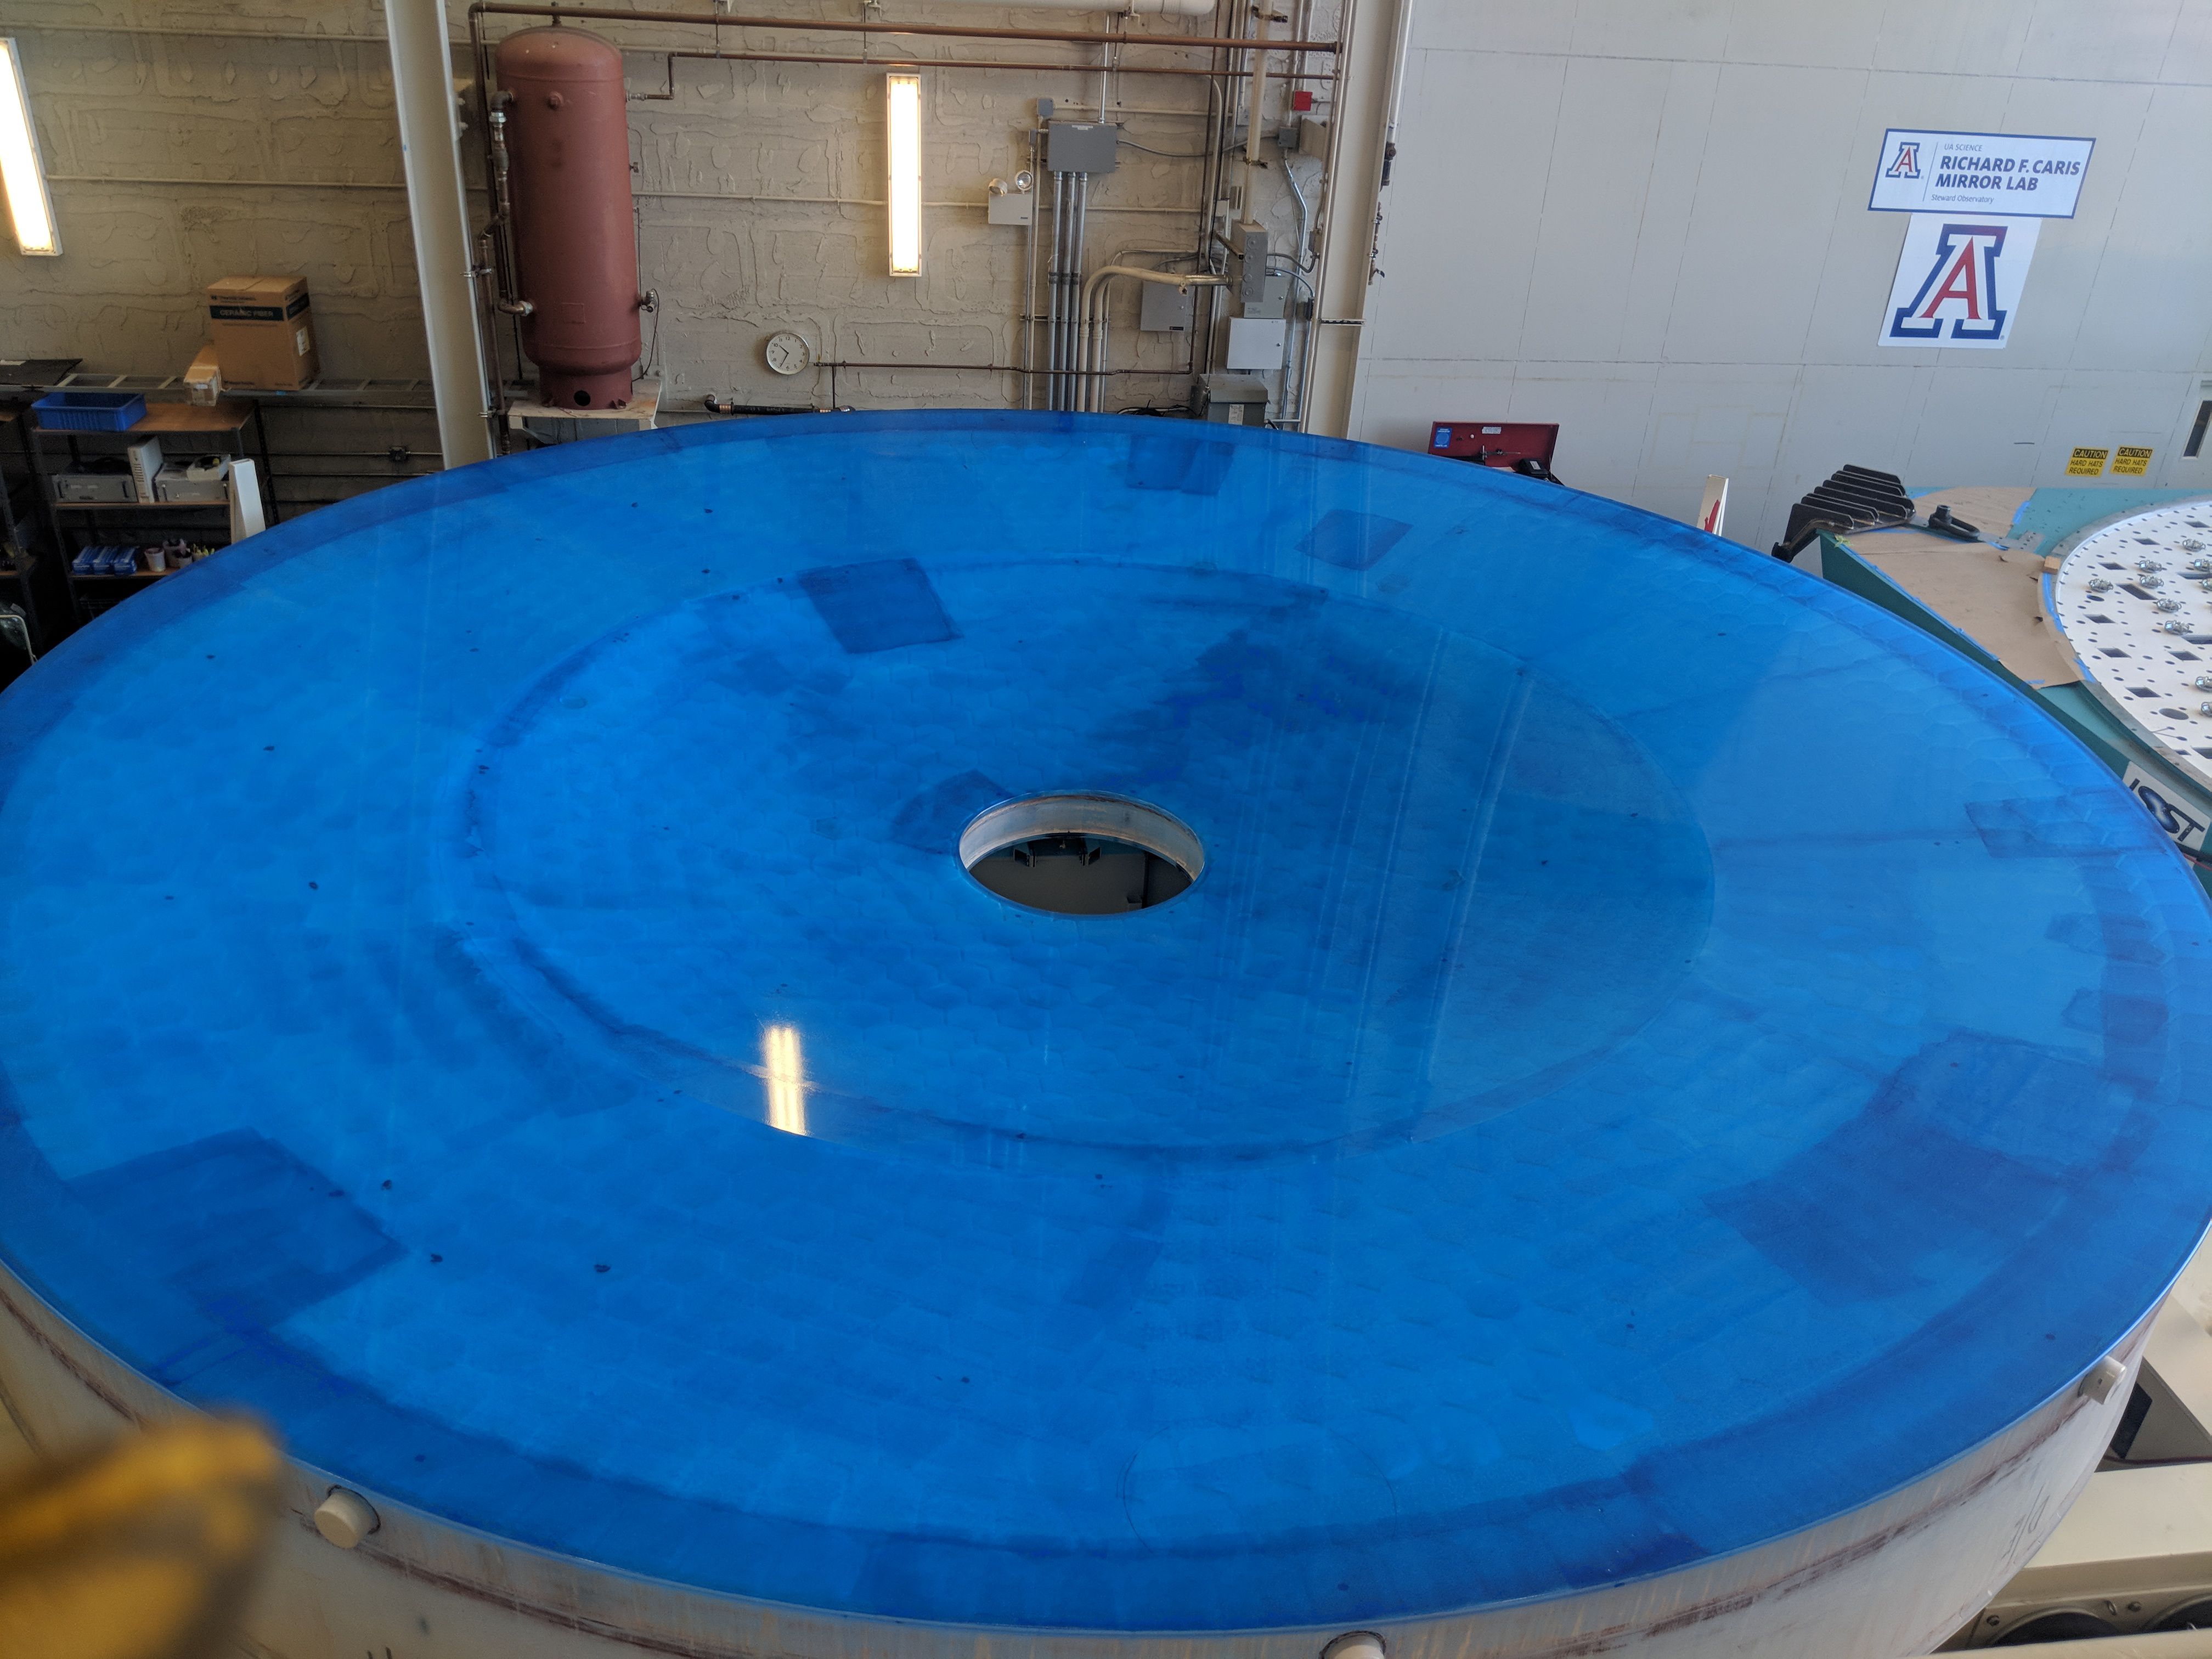

M1M3 Move to Mirror Lab

On October 18, 2018, the M1M3 Mirror was moved to the Richard F. Caris Mirror Lab on a Precision Heavy Haul truck. The Mirror had been in storage in hangar at Million Air since its fabrication, which was completed in 2015. Now that both the Cell and the Mirror are in the Lab, the next step is the installation of the Mirror onto the M1M3 Cell using the vacuum lifter. In this photo the lid on the Mirror container has been removed, revealing the Mirror, which is covered with a blue protective coating,

Credit: Rubin Observatory/NSF/AURA